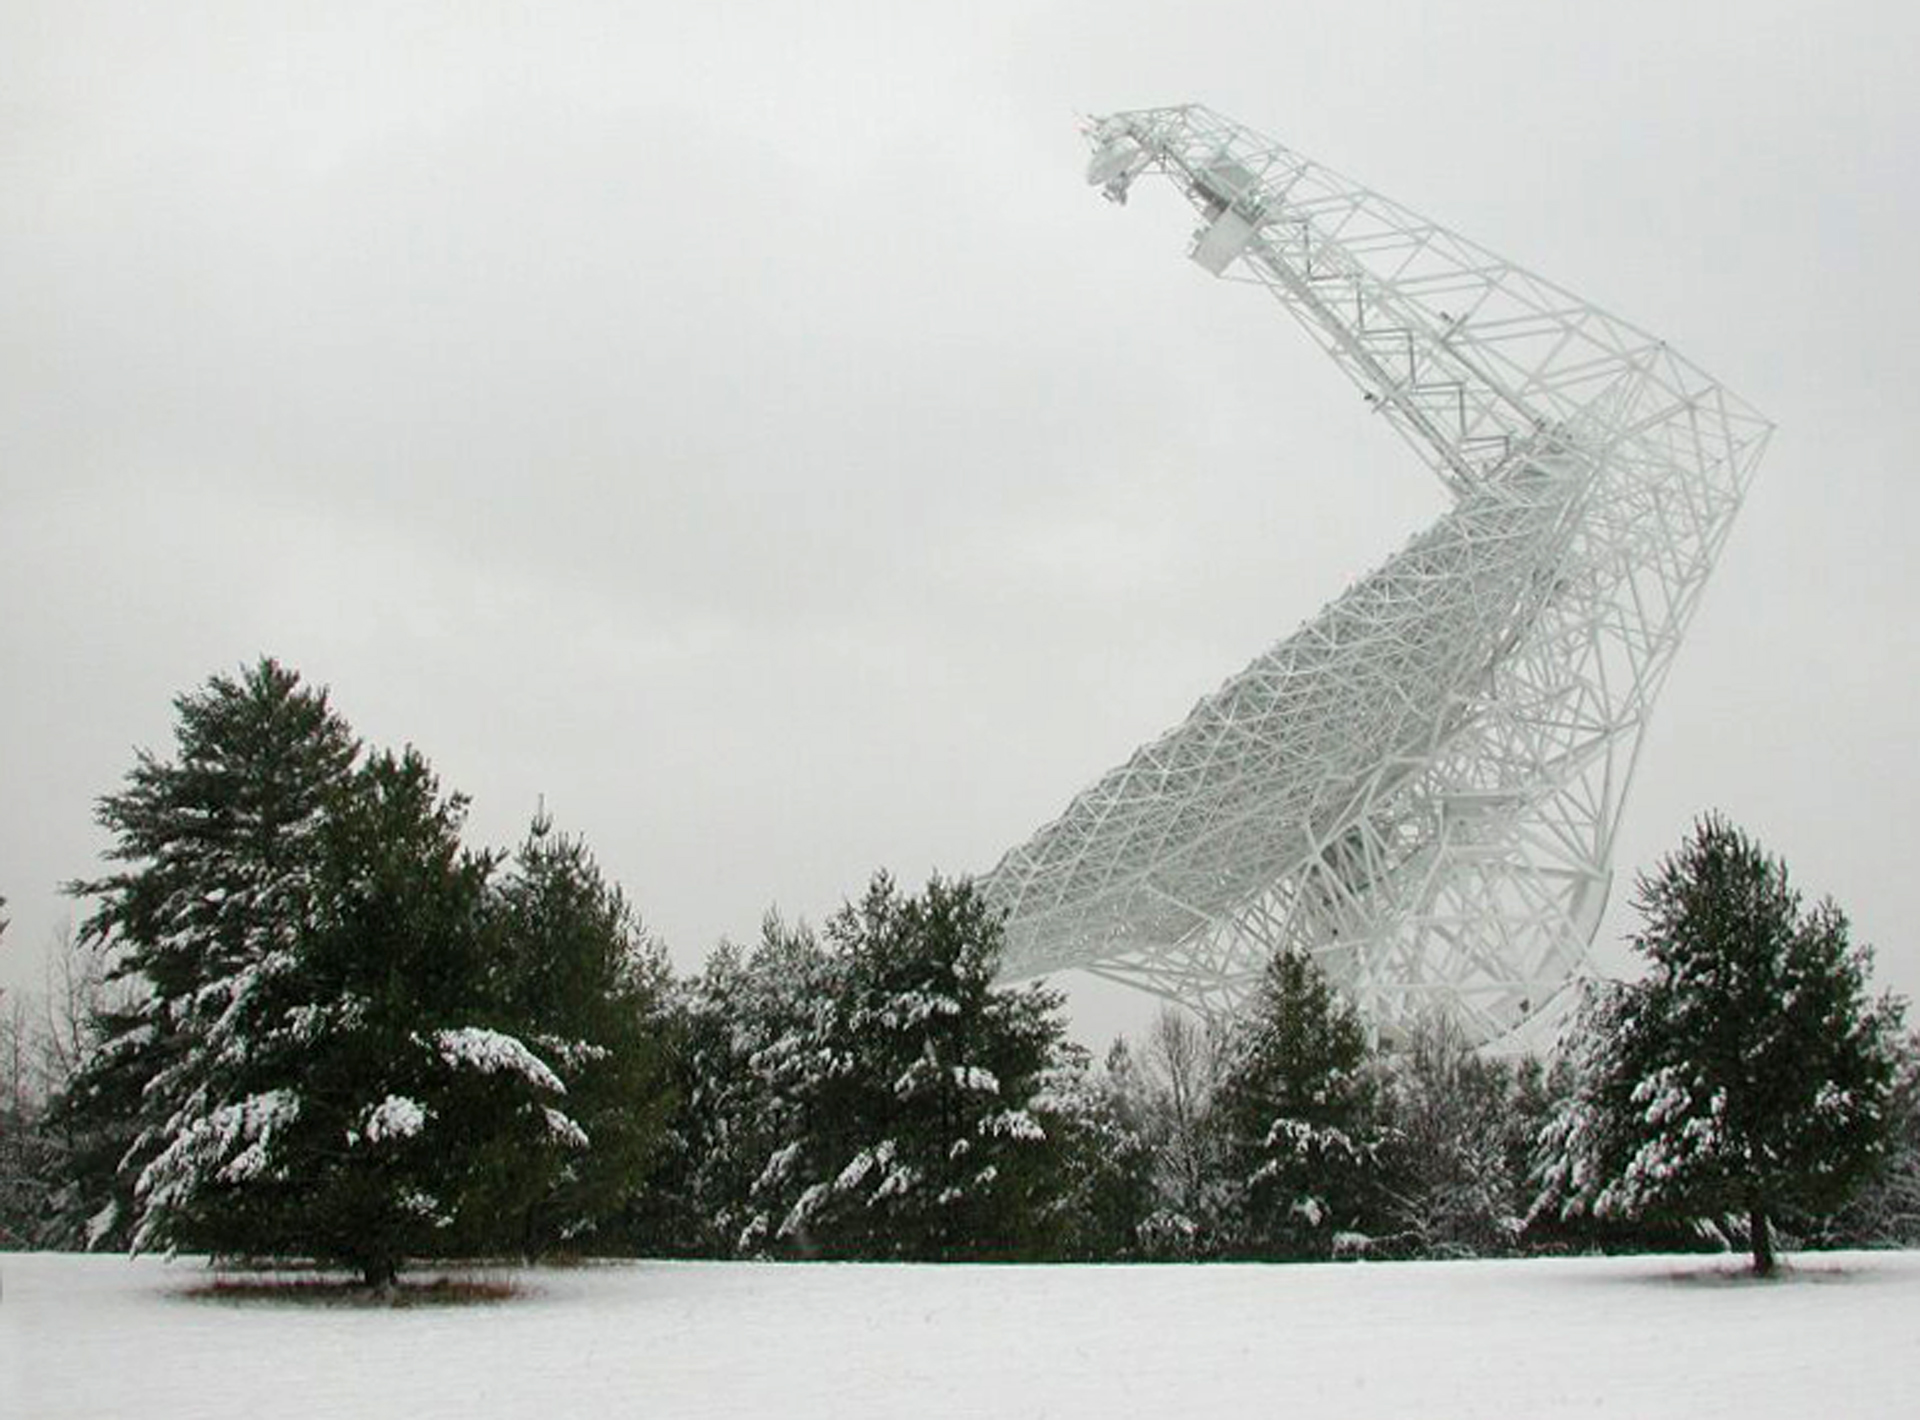

Hidden in the Storm

Green Bank, West Virginia gets a lot of snow, and this tipped view of the Green Bank Telescope (GBT) is a familiar sight to those who live here. In this position, the 100-meter dish of the world's largest steerable telescope is less likely to accumulate snow.

Credit: NRAO/AUI/NSF